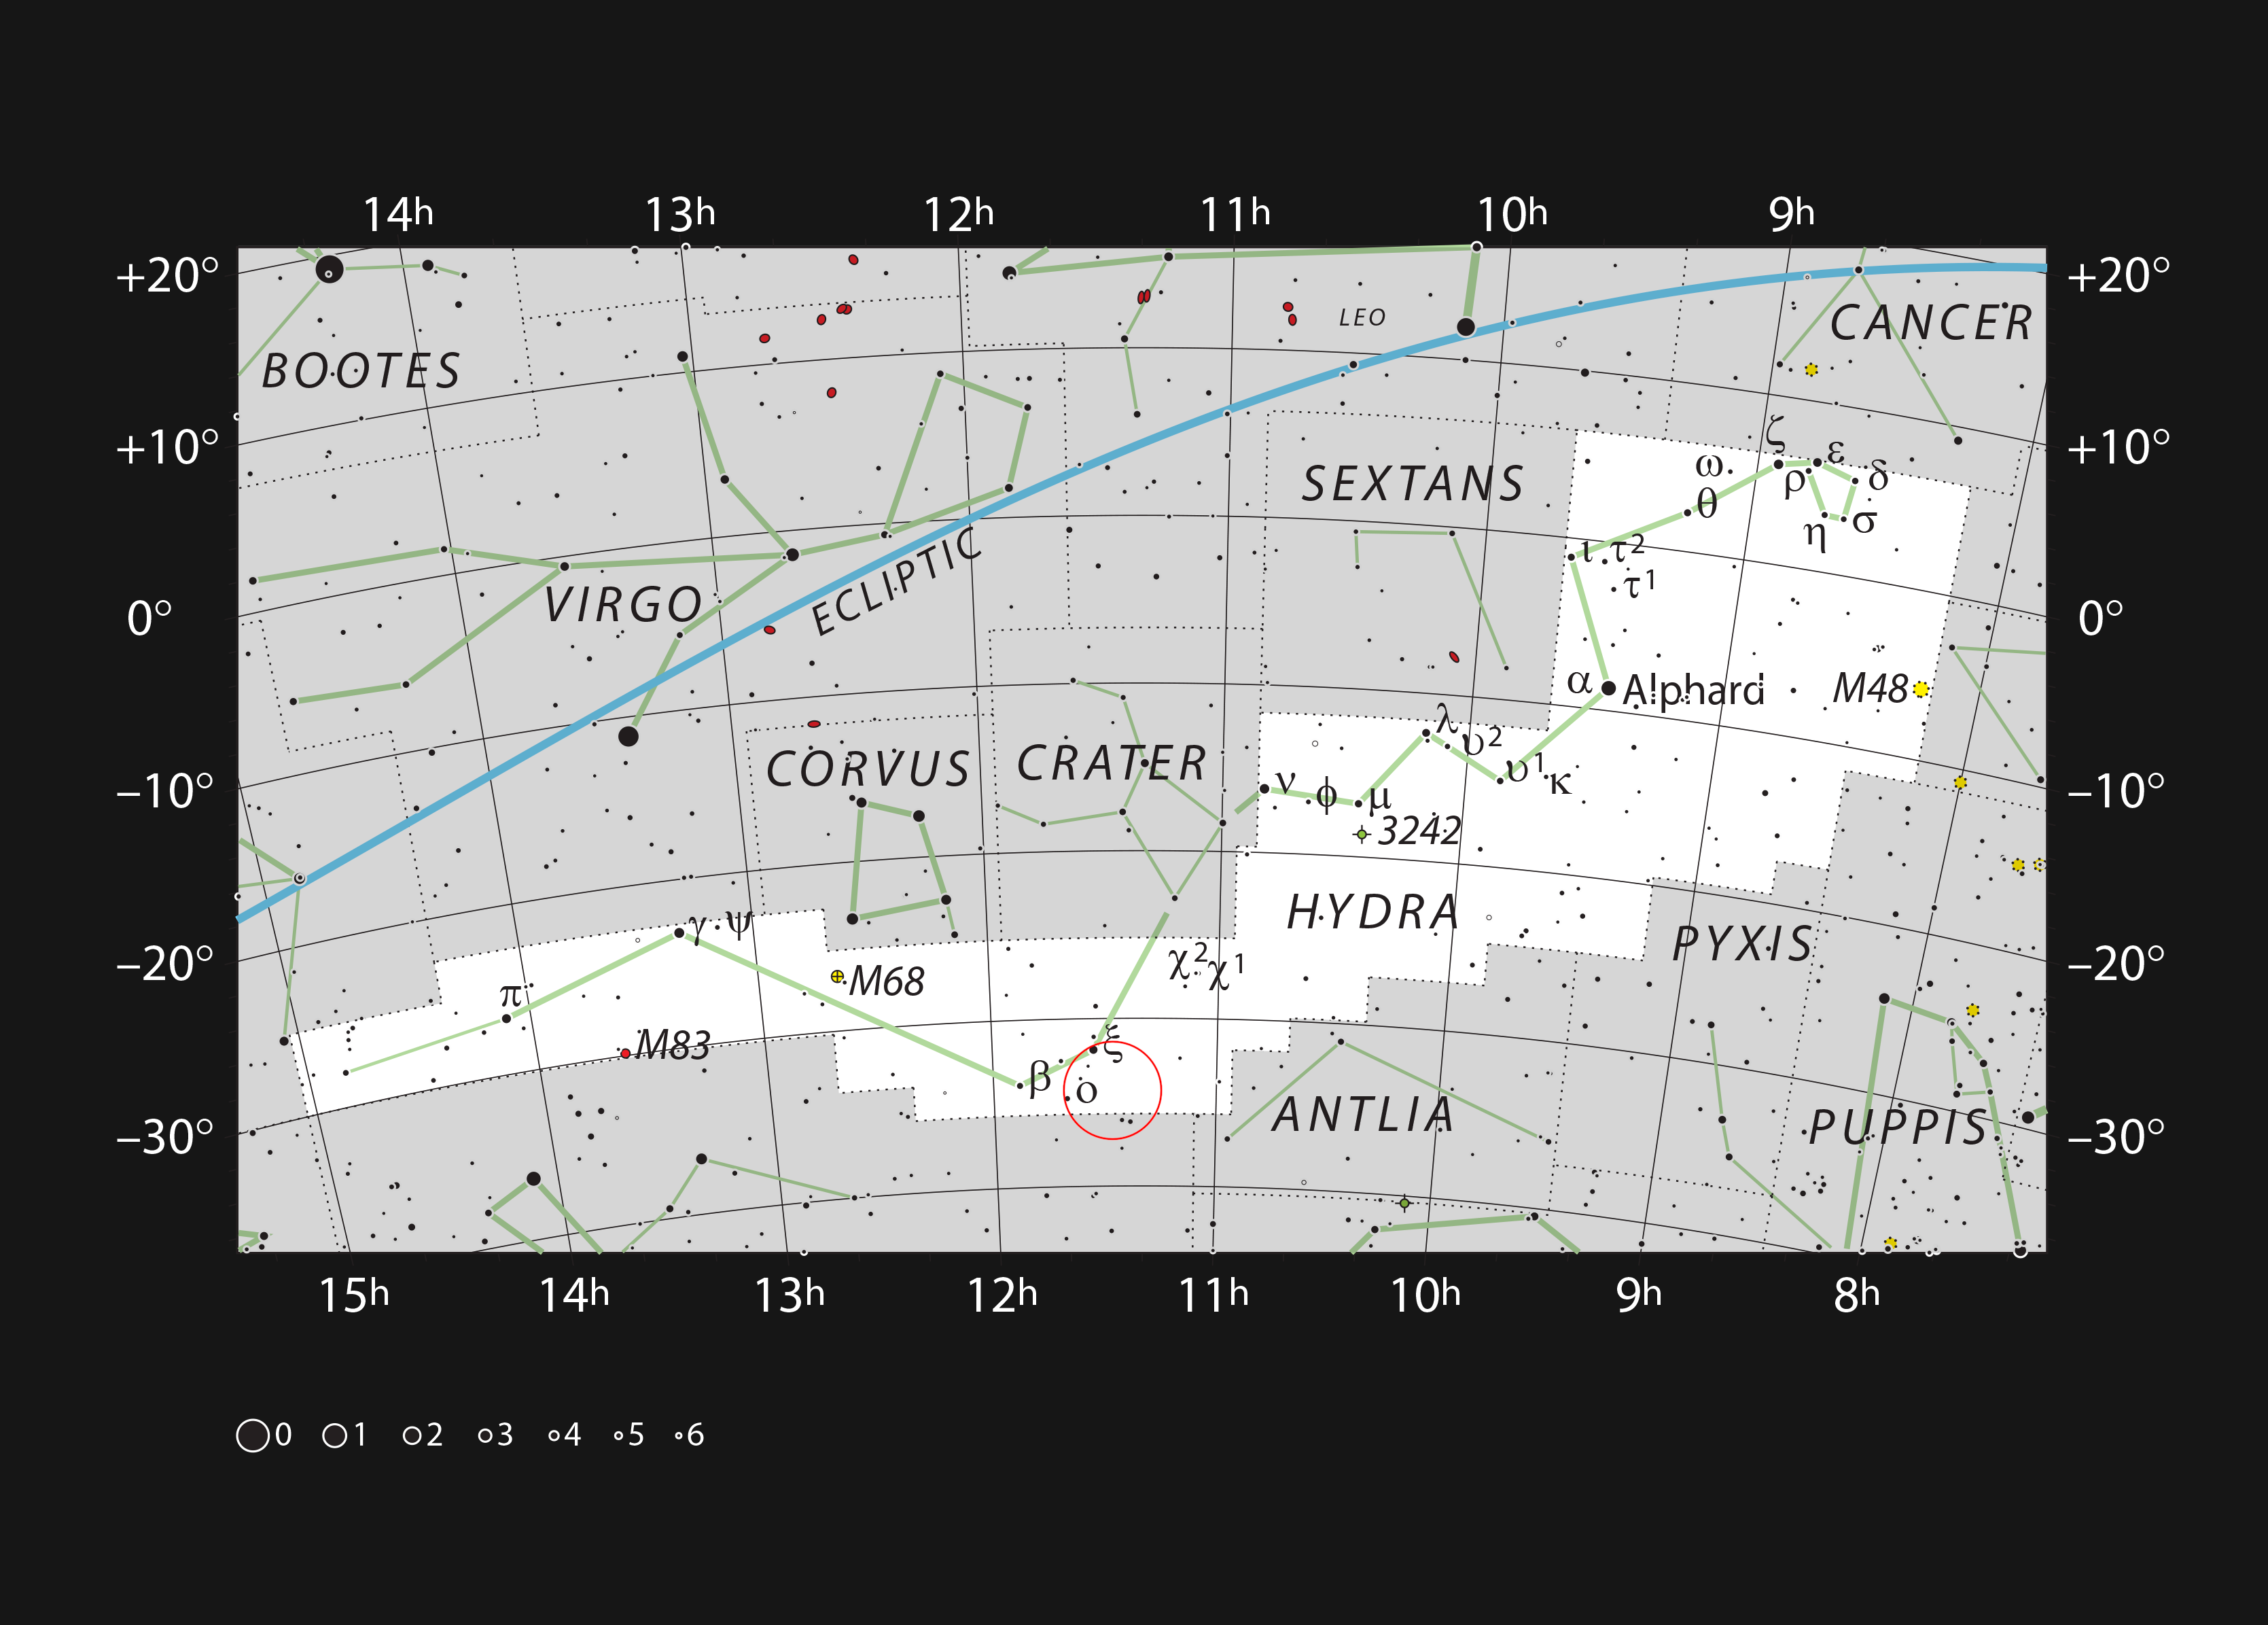

The location of the planetary nebula ESO 378-1

This chart shows the location of ESO 378-1 in the constellation of Hydra (The Female Water Snake). All the stars easily seen with the naked eye on a dark clear night are shown. This object can be seen faintly as a small glowing disc of light with moderate-sized telescopes.

Credit: ESO/IAU and Sky & Telescope